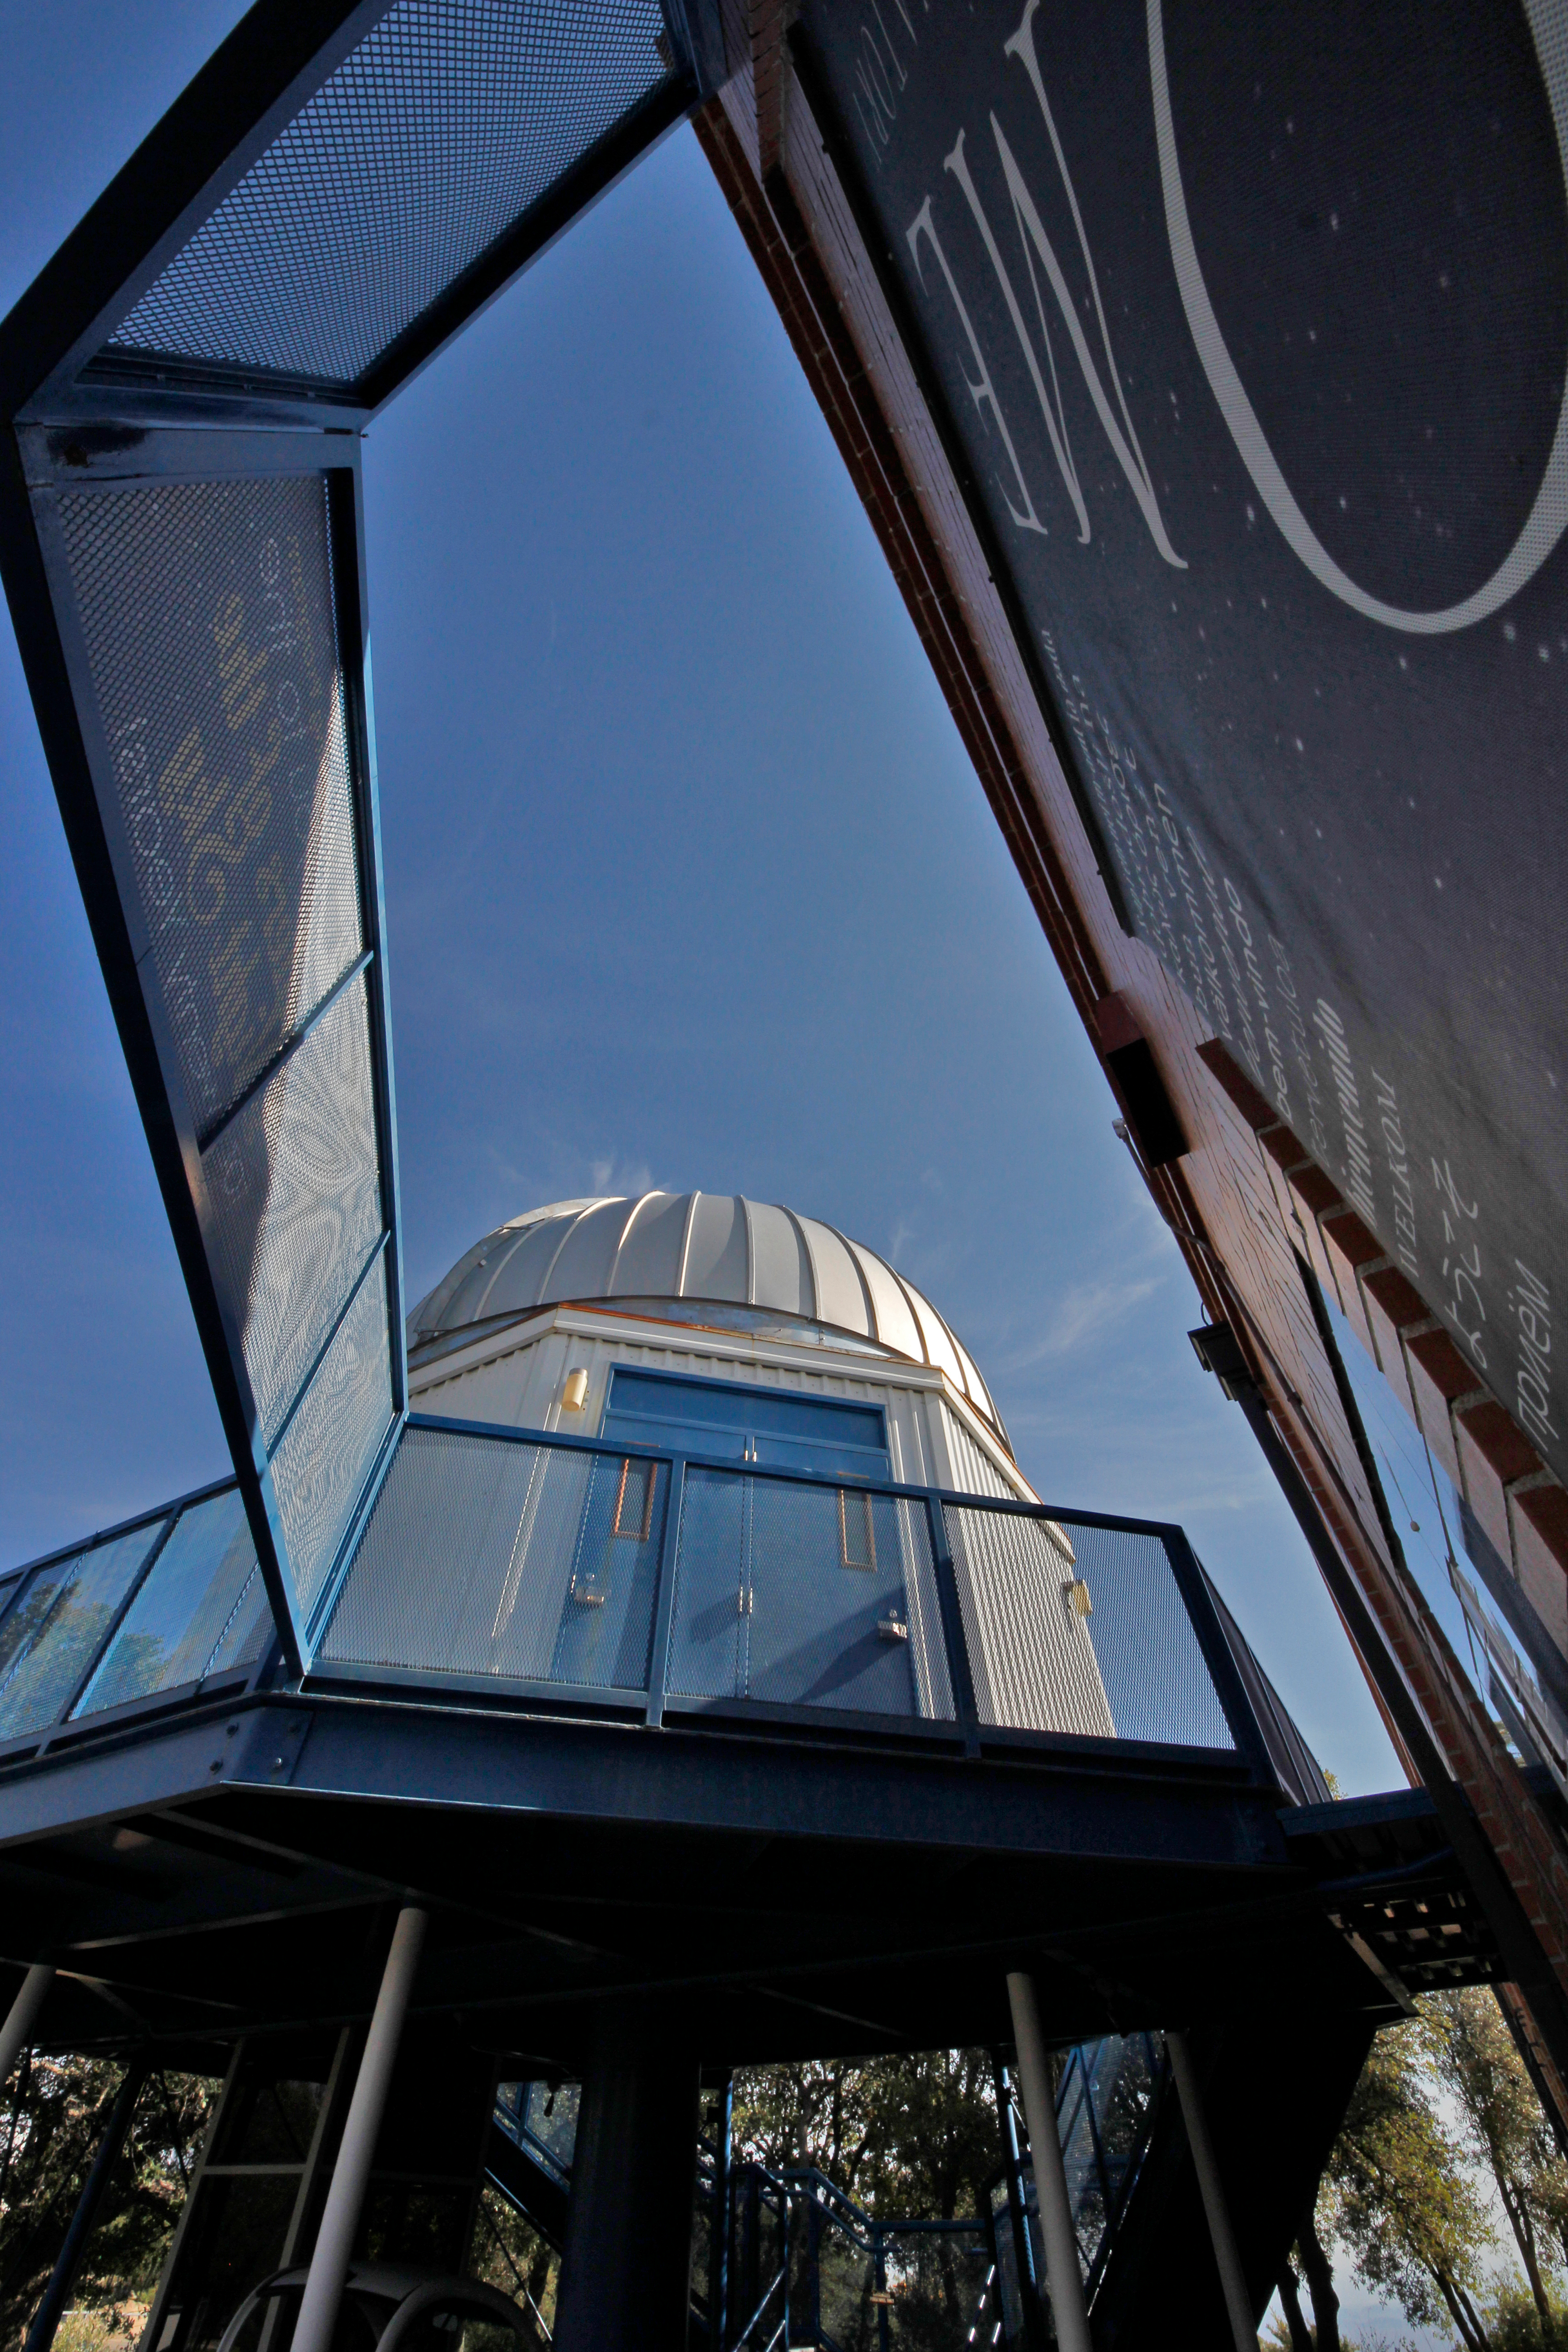

The Kitt Peak Visitor Center 0.6-meter Shreve Telescope

The Kitt Peak Visitor Center 0.6-meter Telescope on Kitt Peak National Observatory in AZ.

Credit: KPNO/NOIRLab/NSF/AURA/P. Marenfeld